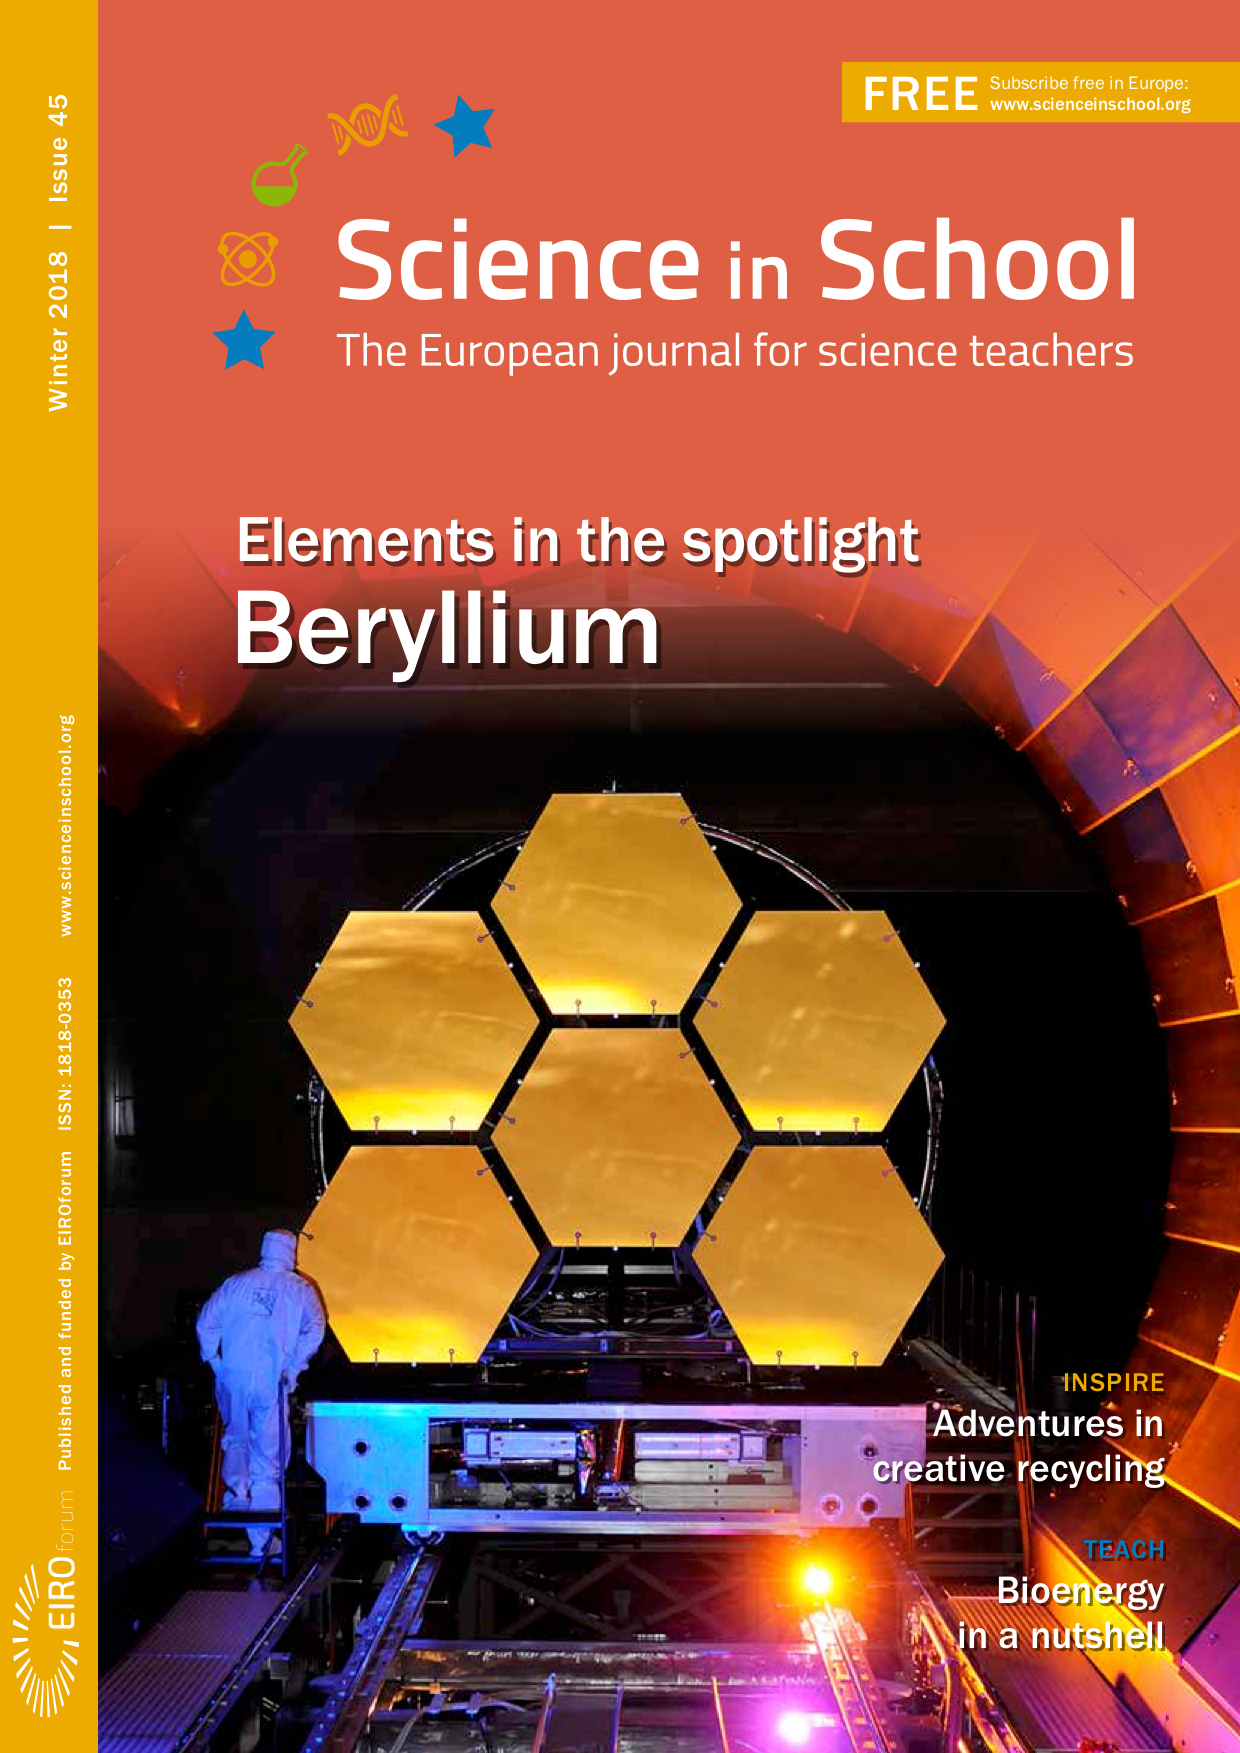

Front cover of Science in School issue 45

Credit: ESO